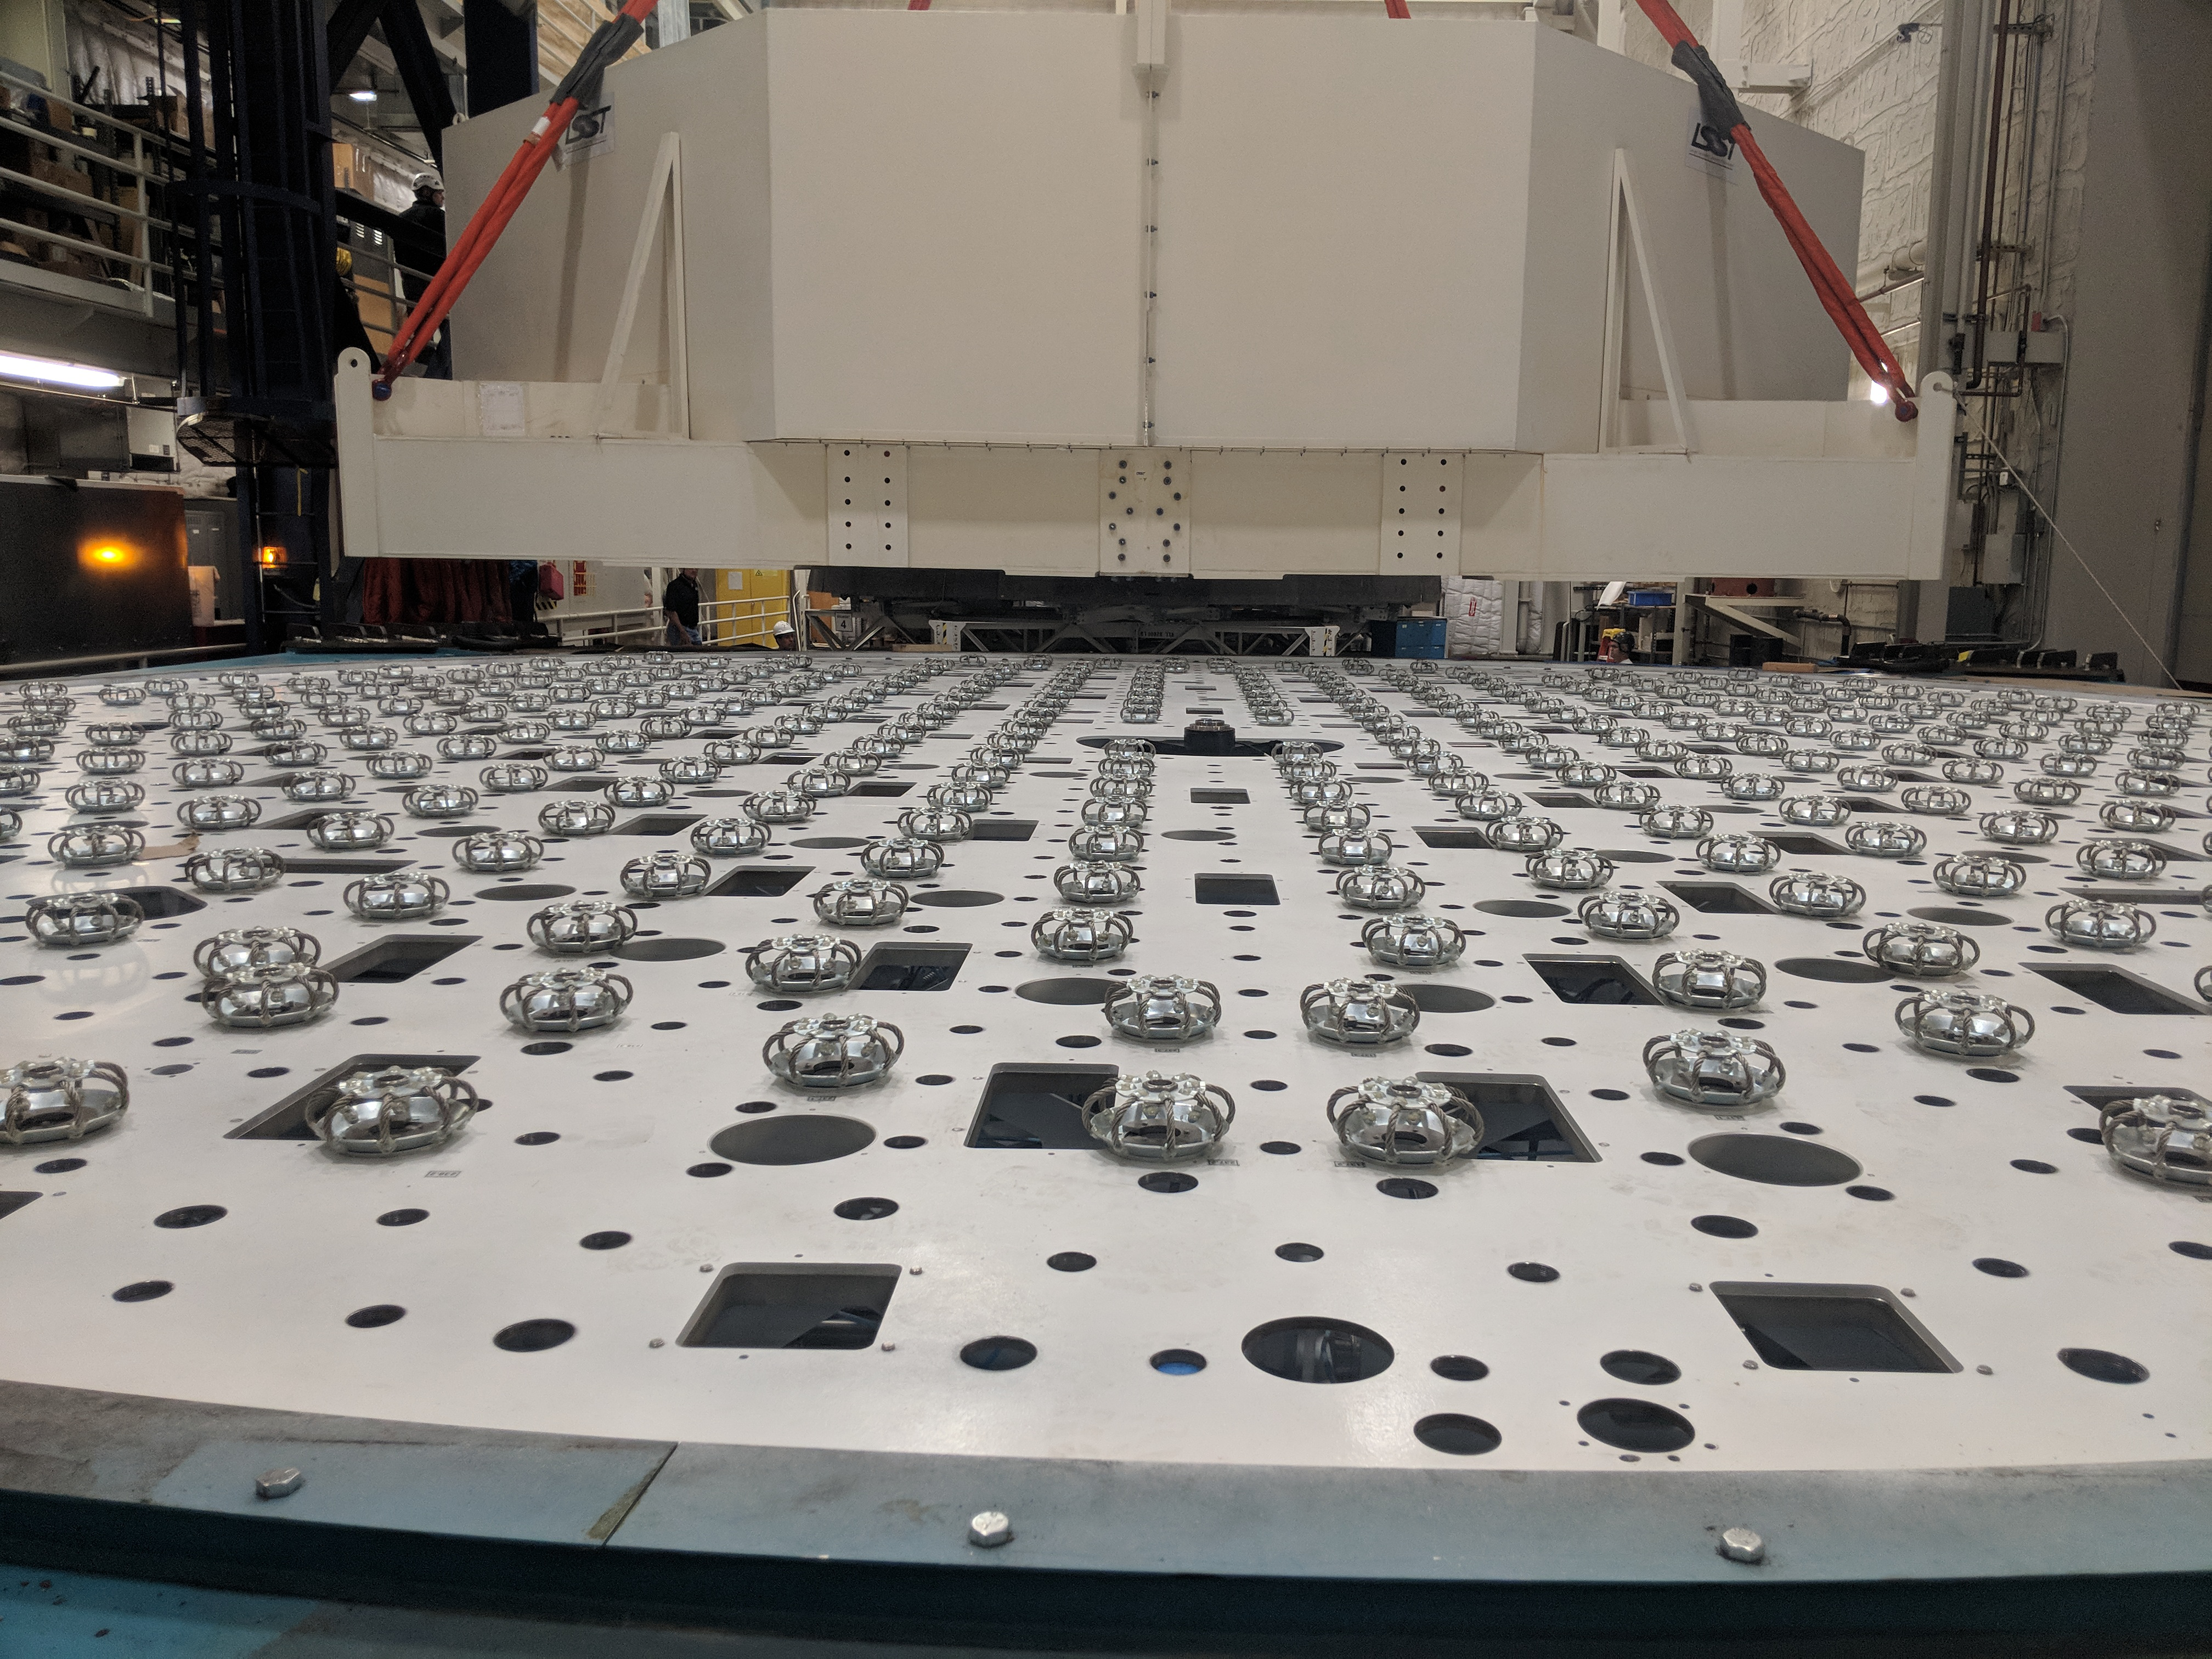

M1M3 Move

On October 18, 2018, the M1M3 Mirror was moved to the Richard F. Caris Mirror Lab on a Precision Heavy Haul truck. The Mirror had been in storage in hangar at Million Air since its fabrication, which was completed in 2015. Now that both the Cell and the Mirror are in the Lab, the next step is the installation of the Mirror onto the M1M3 Cell using the vacuum lifter. In this photo the Mirror, in its protective container, is suspended next to the Mirror Cell.

Credit: Rubin Observatory/NSF/AURA